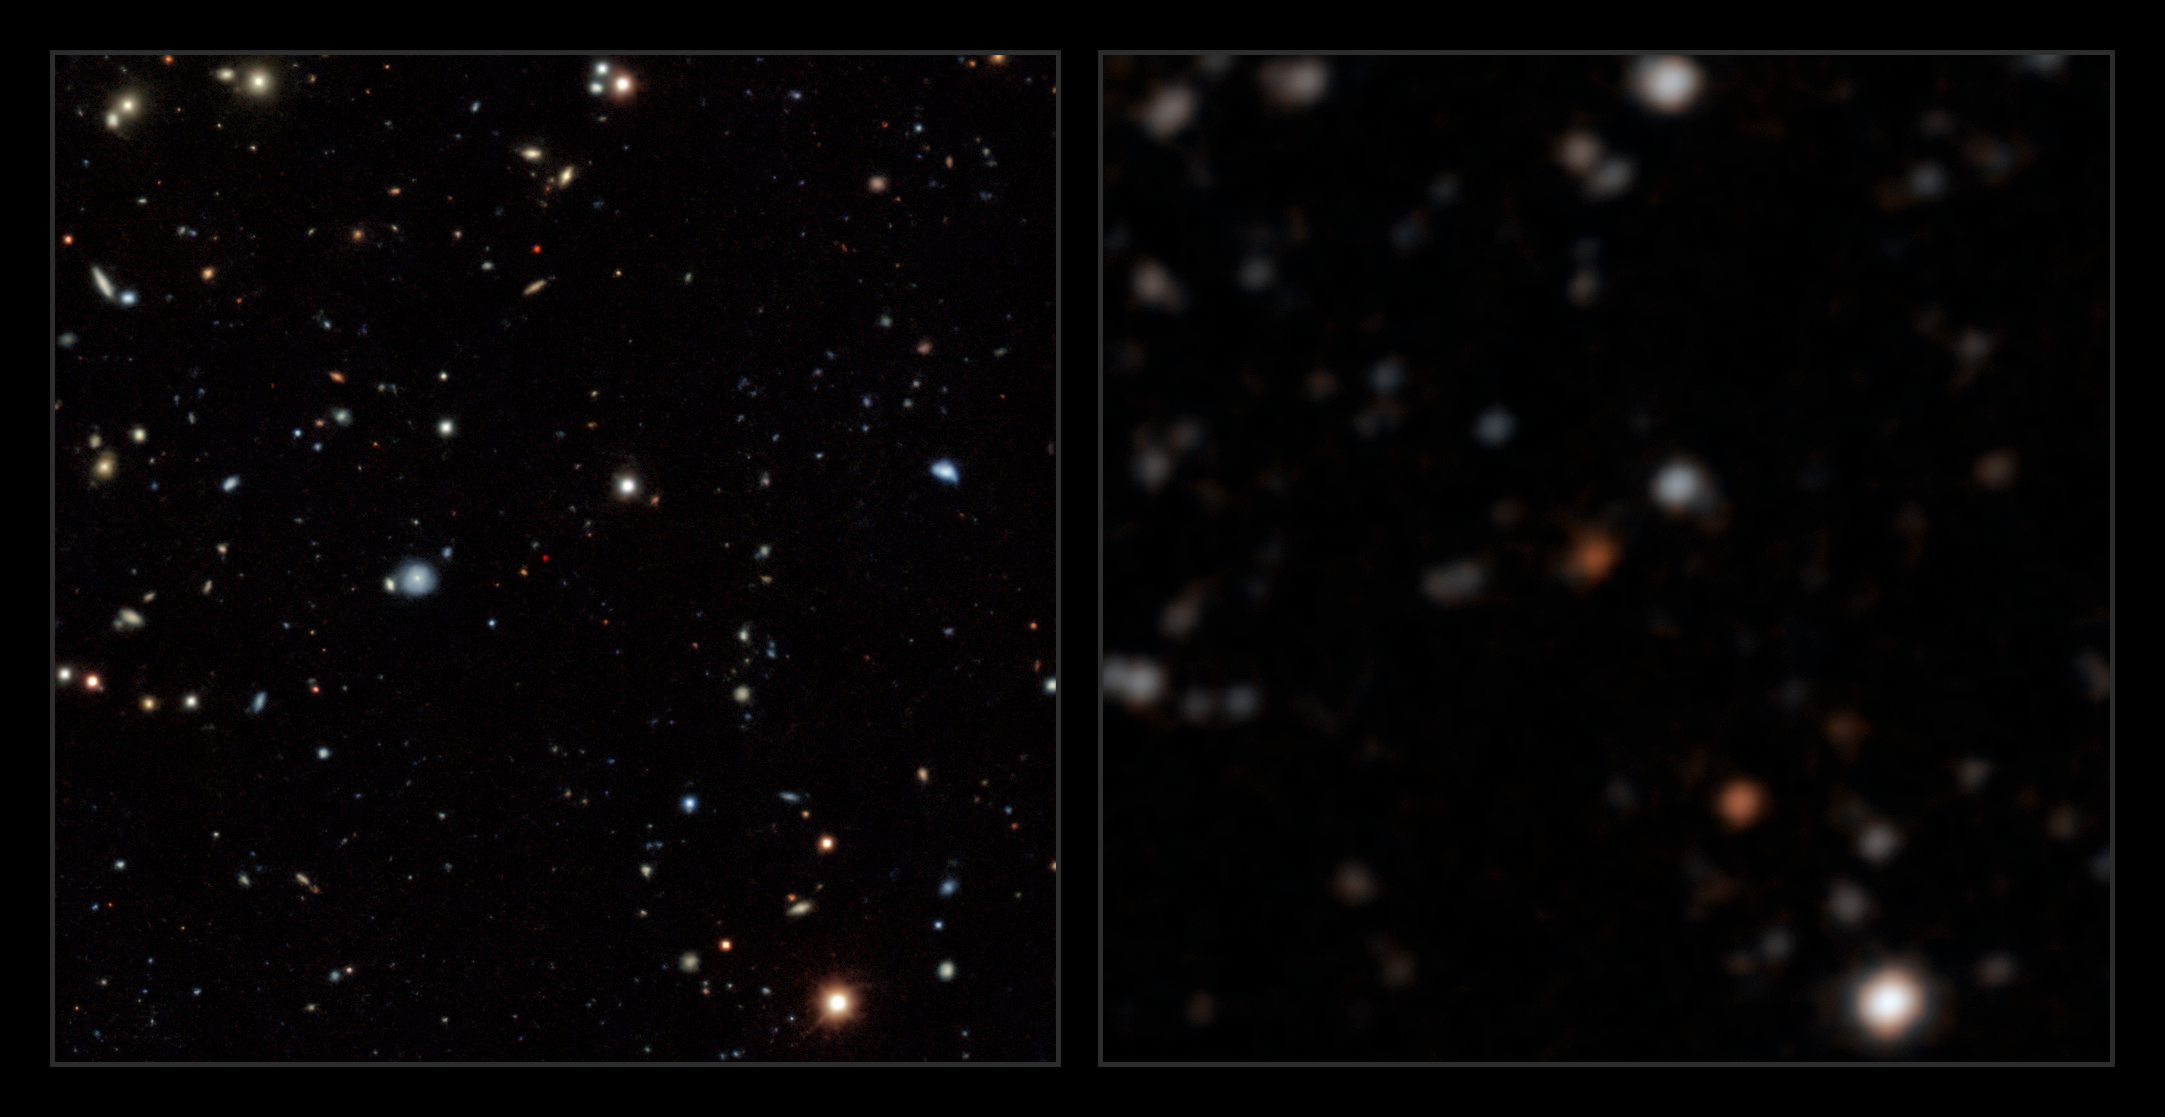

A Backyard Worlds discovery

One of the new Backyard Worlds brown dwarf discoveries, as seen in sky maps from WISE (right) and Legacy Surveys DR8 (left). The left panel uses visible light imaging from the Dark Energy Camera (DECam) at the Víctor M. Blanco Telescope at Cerro Tololo Inter-American Observatory, a Program of NSF NOIRLab. The brown dwarf, which appears orange in WISE and deep red in Legacy Surveys data from Blanco/DECam. These orange and red colors are indicative of a very low temperature brown dwarf. The Blanco/DECam imaging offers excellent sensitivity and superior angular resolution.

Credit: A. Meisner/NOIRLab/NSF/AURA